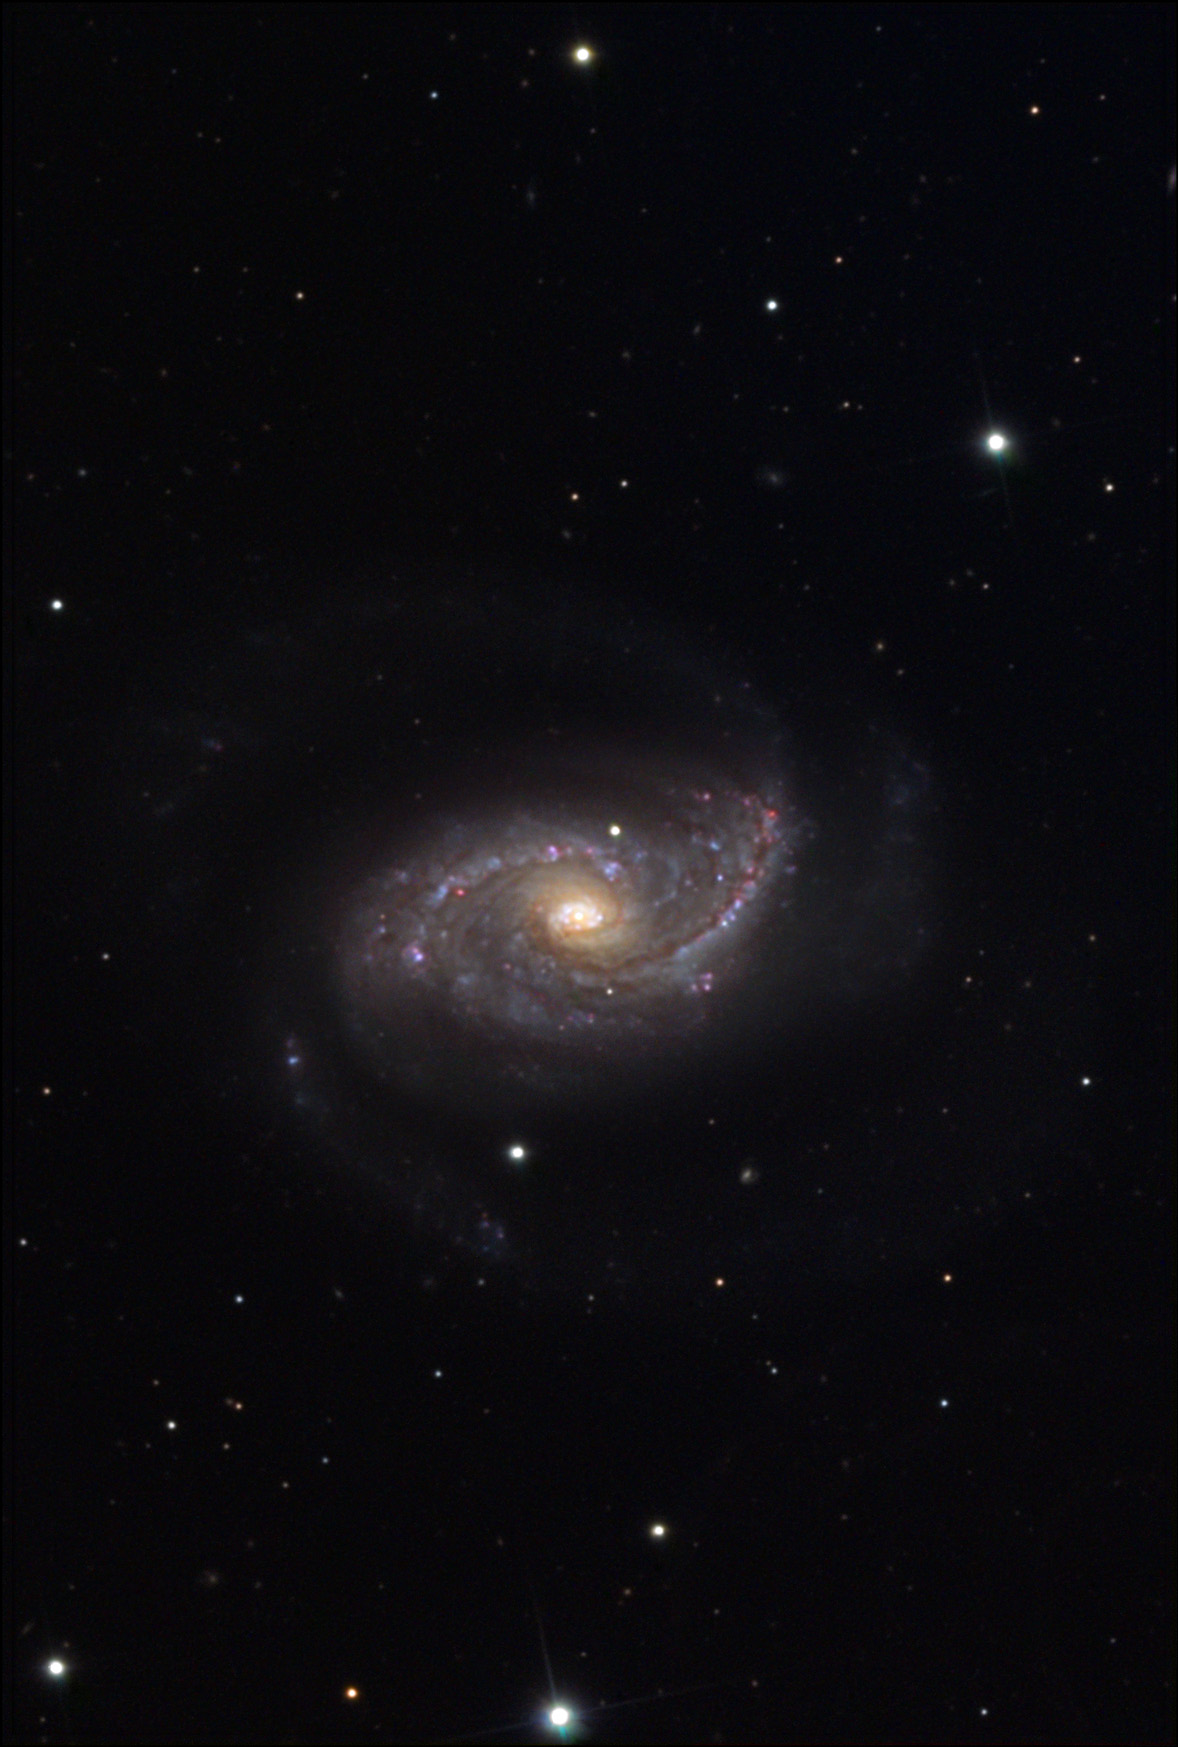

NGC 5248

NGC 5248 is a spiral galaxy that is part of the Virgo Cluster; however on a star chart the galaxy is found to be within constellation boundaries of Bootes. Short exposures of this galaxy show the bright structures of the central regions. Many dust lanes, HII (red) regions, and blue stellar associations populate this busy area. Deeper exposures such as the above image begin to show the two tenuous and dim outer arms of the galaxy. This galaxy seems to be a mix between M81 with two distinct arms and M100 with detailed nucleus. NGC 5248 is estimated to be 50 million light years away.

This image was taken as part of Advanced Observing Program (AOP) program at Kitt Peak Visitor Center during 2014.

Credit: KPNO/NOIRLab/NSF/AURA/ Dale Niksch/Adam Block